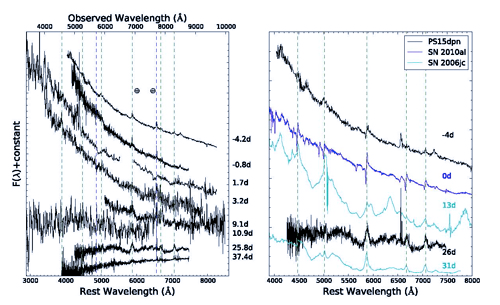

Spectra of PS15dpn from the combined GMOS, PESSTO and SNIFS campaign

Spectra of PS15dpn from the combined GMOS, PESSTO and SNIFS campaign. The vertical dashed green lines refer to He I and He II lines, while the blue (only shown on left) refer to Hα and Hβ. Right panel refers to restframe days after peak.

Credit: International Gemini Observatory/NOIRLab/NSF/AURA